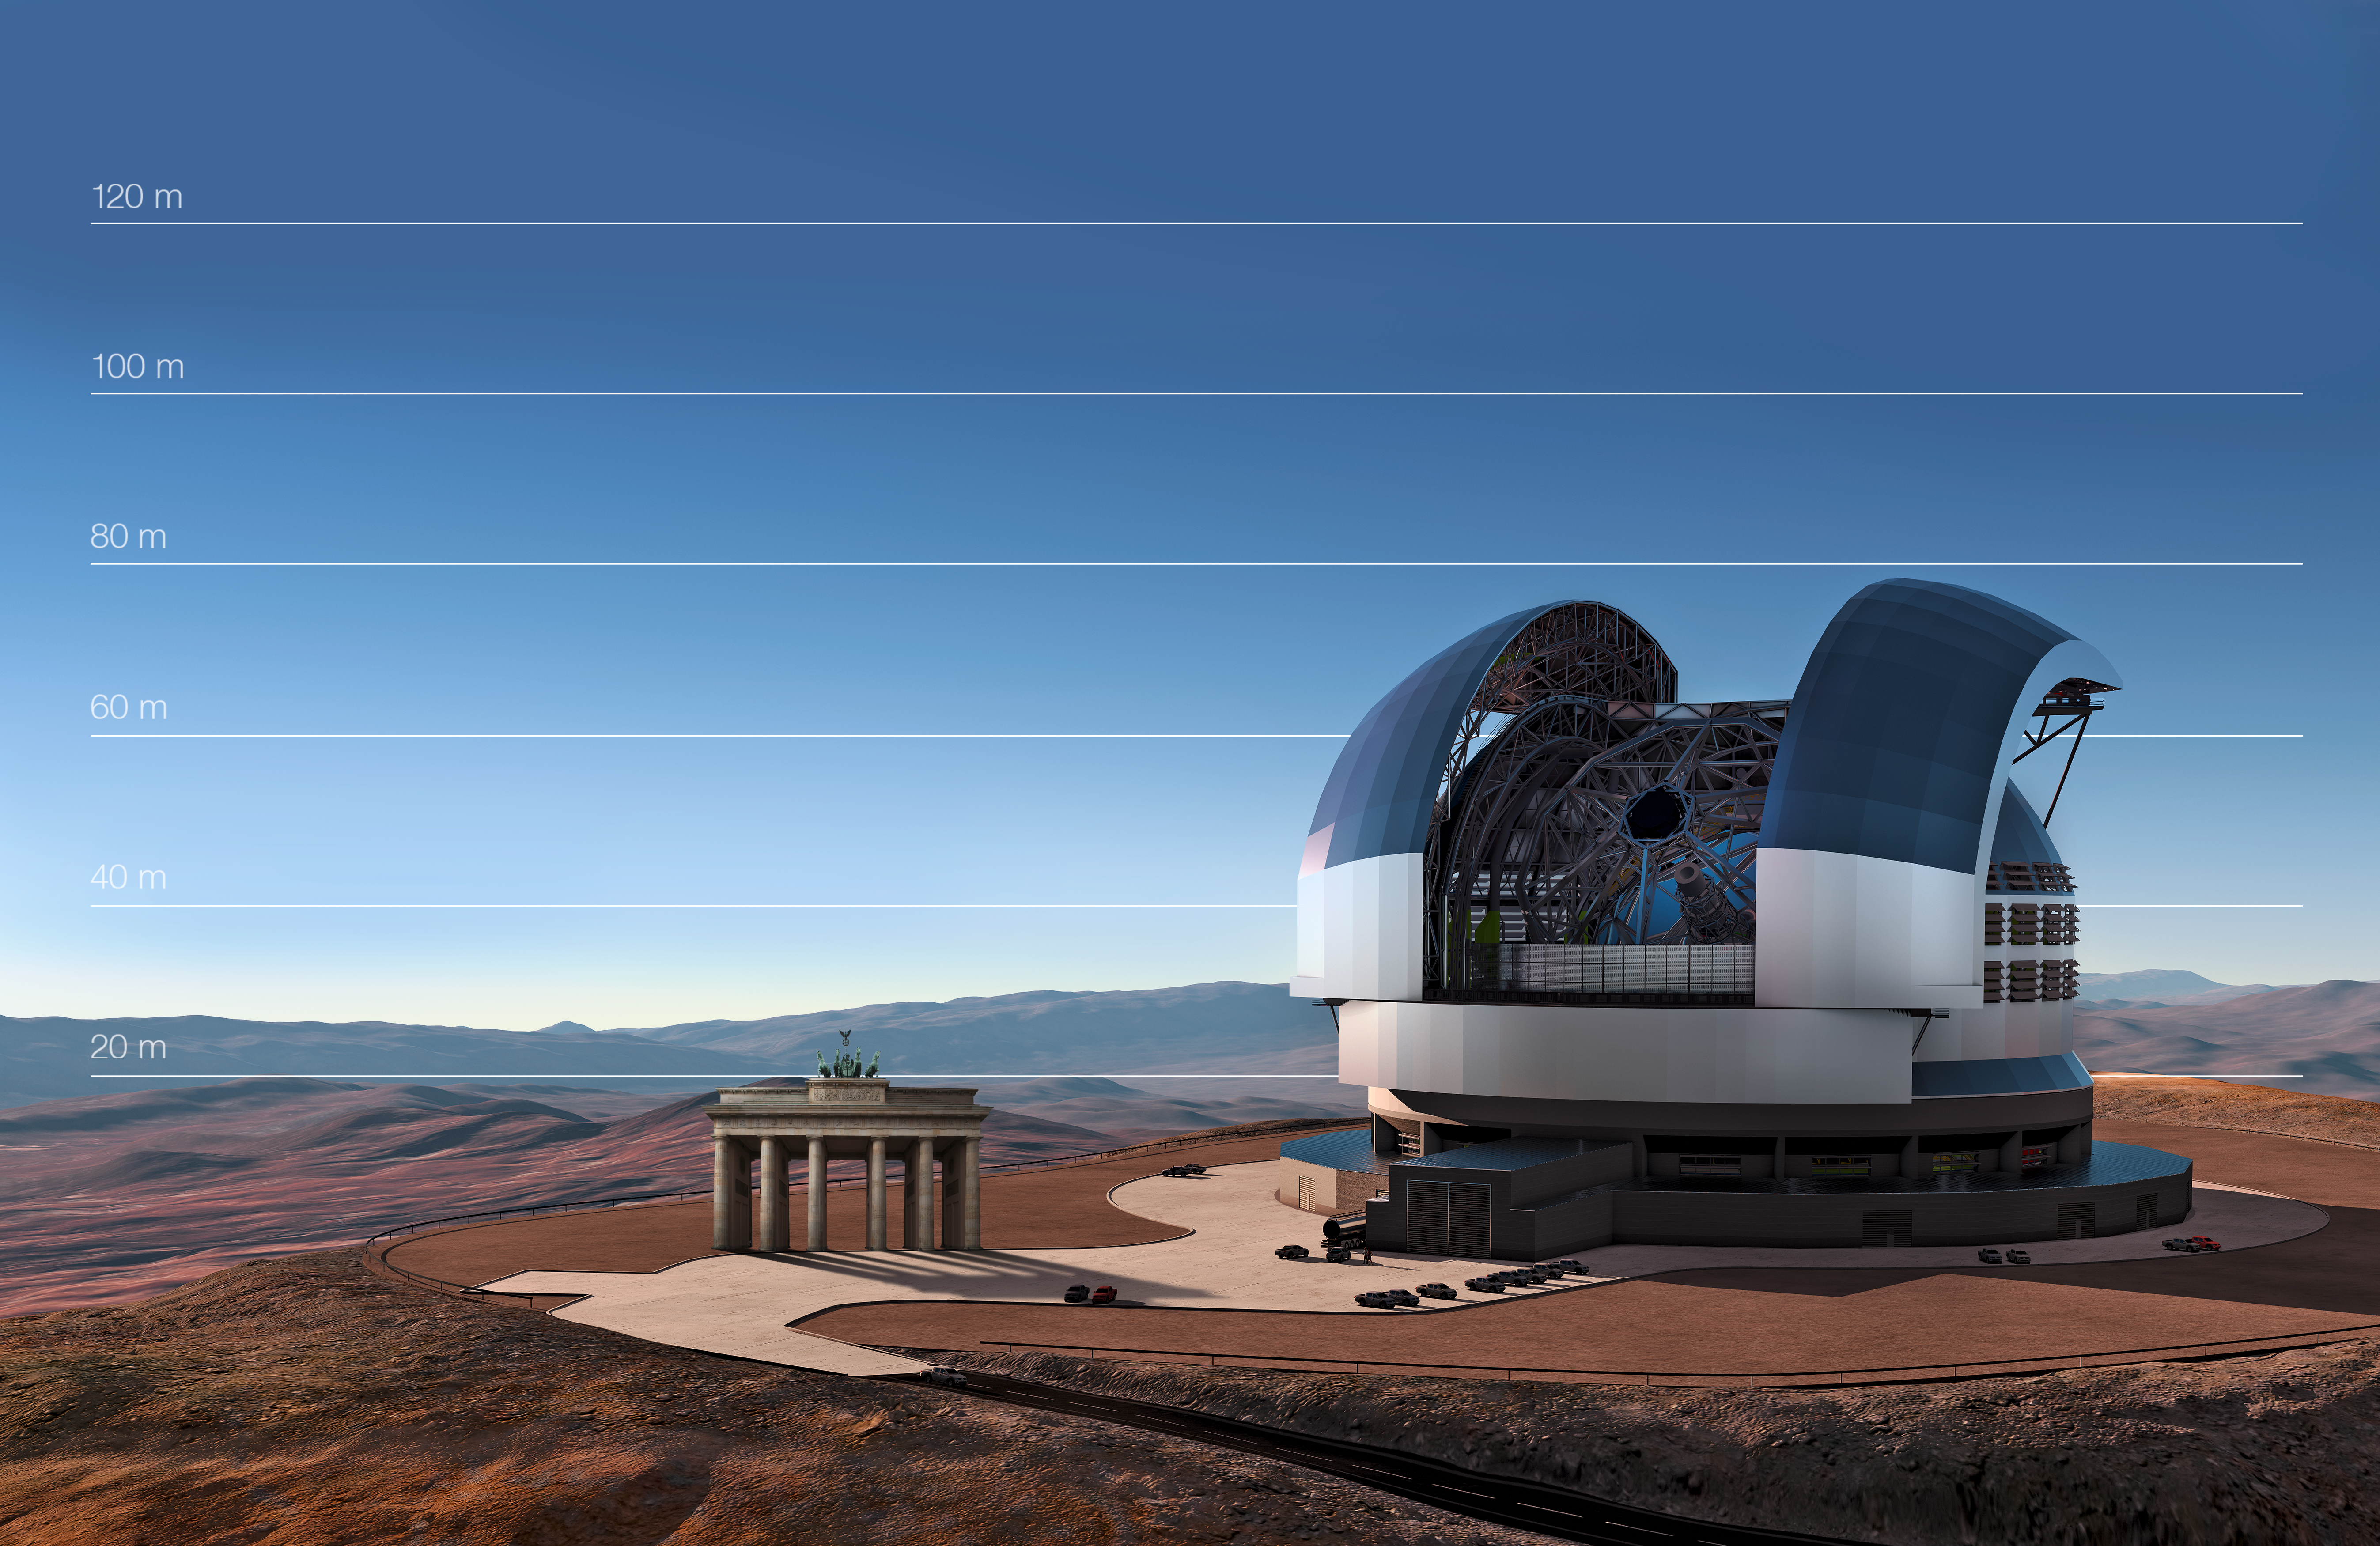

The E-ELT compared to the Brandenburg Gate in Berlin, Germany

This artist's impression compares the E-ELT to the Brandenburg Gate in Berlin, Germany.

Credit: ESO